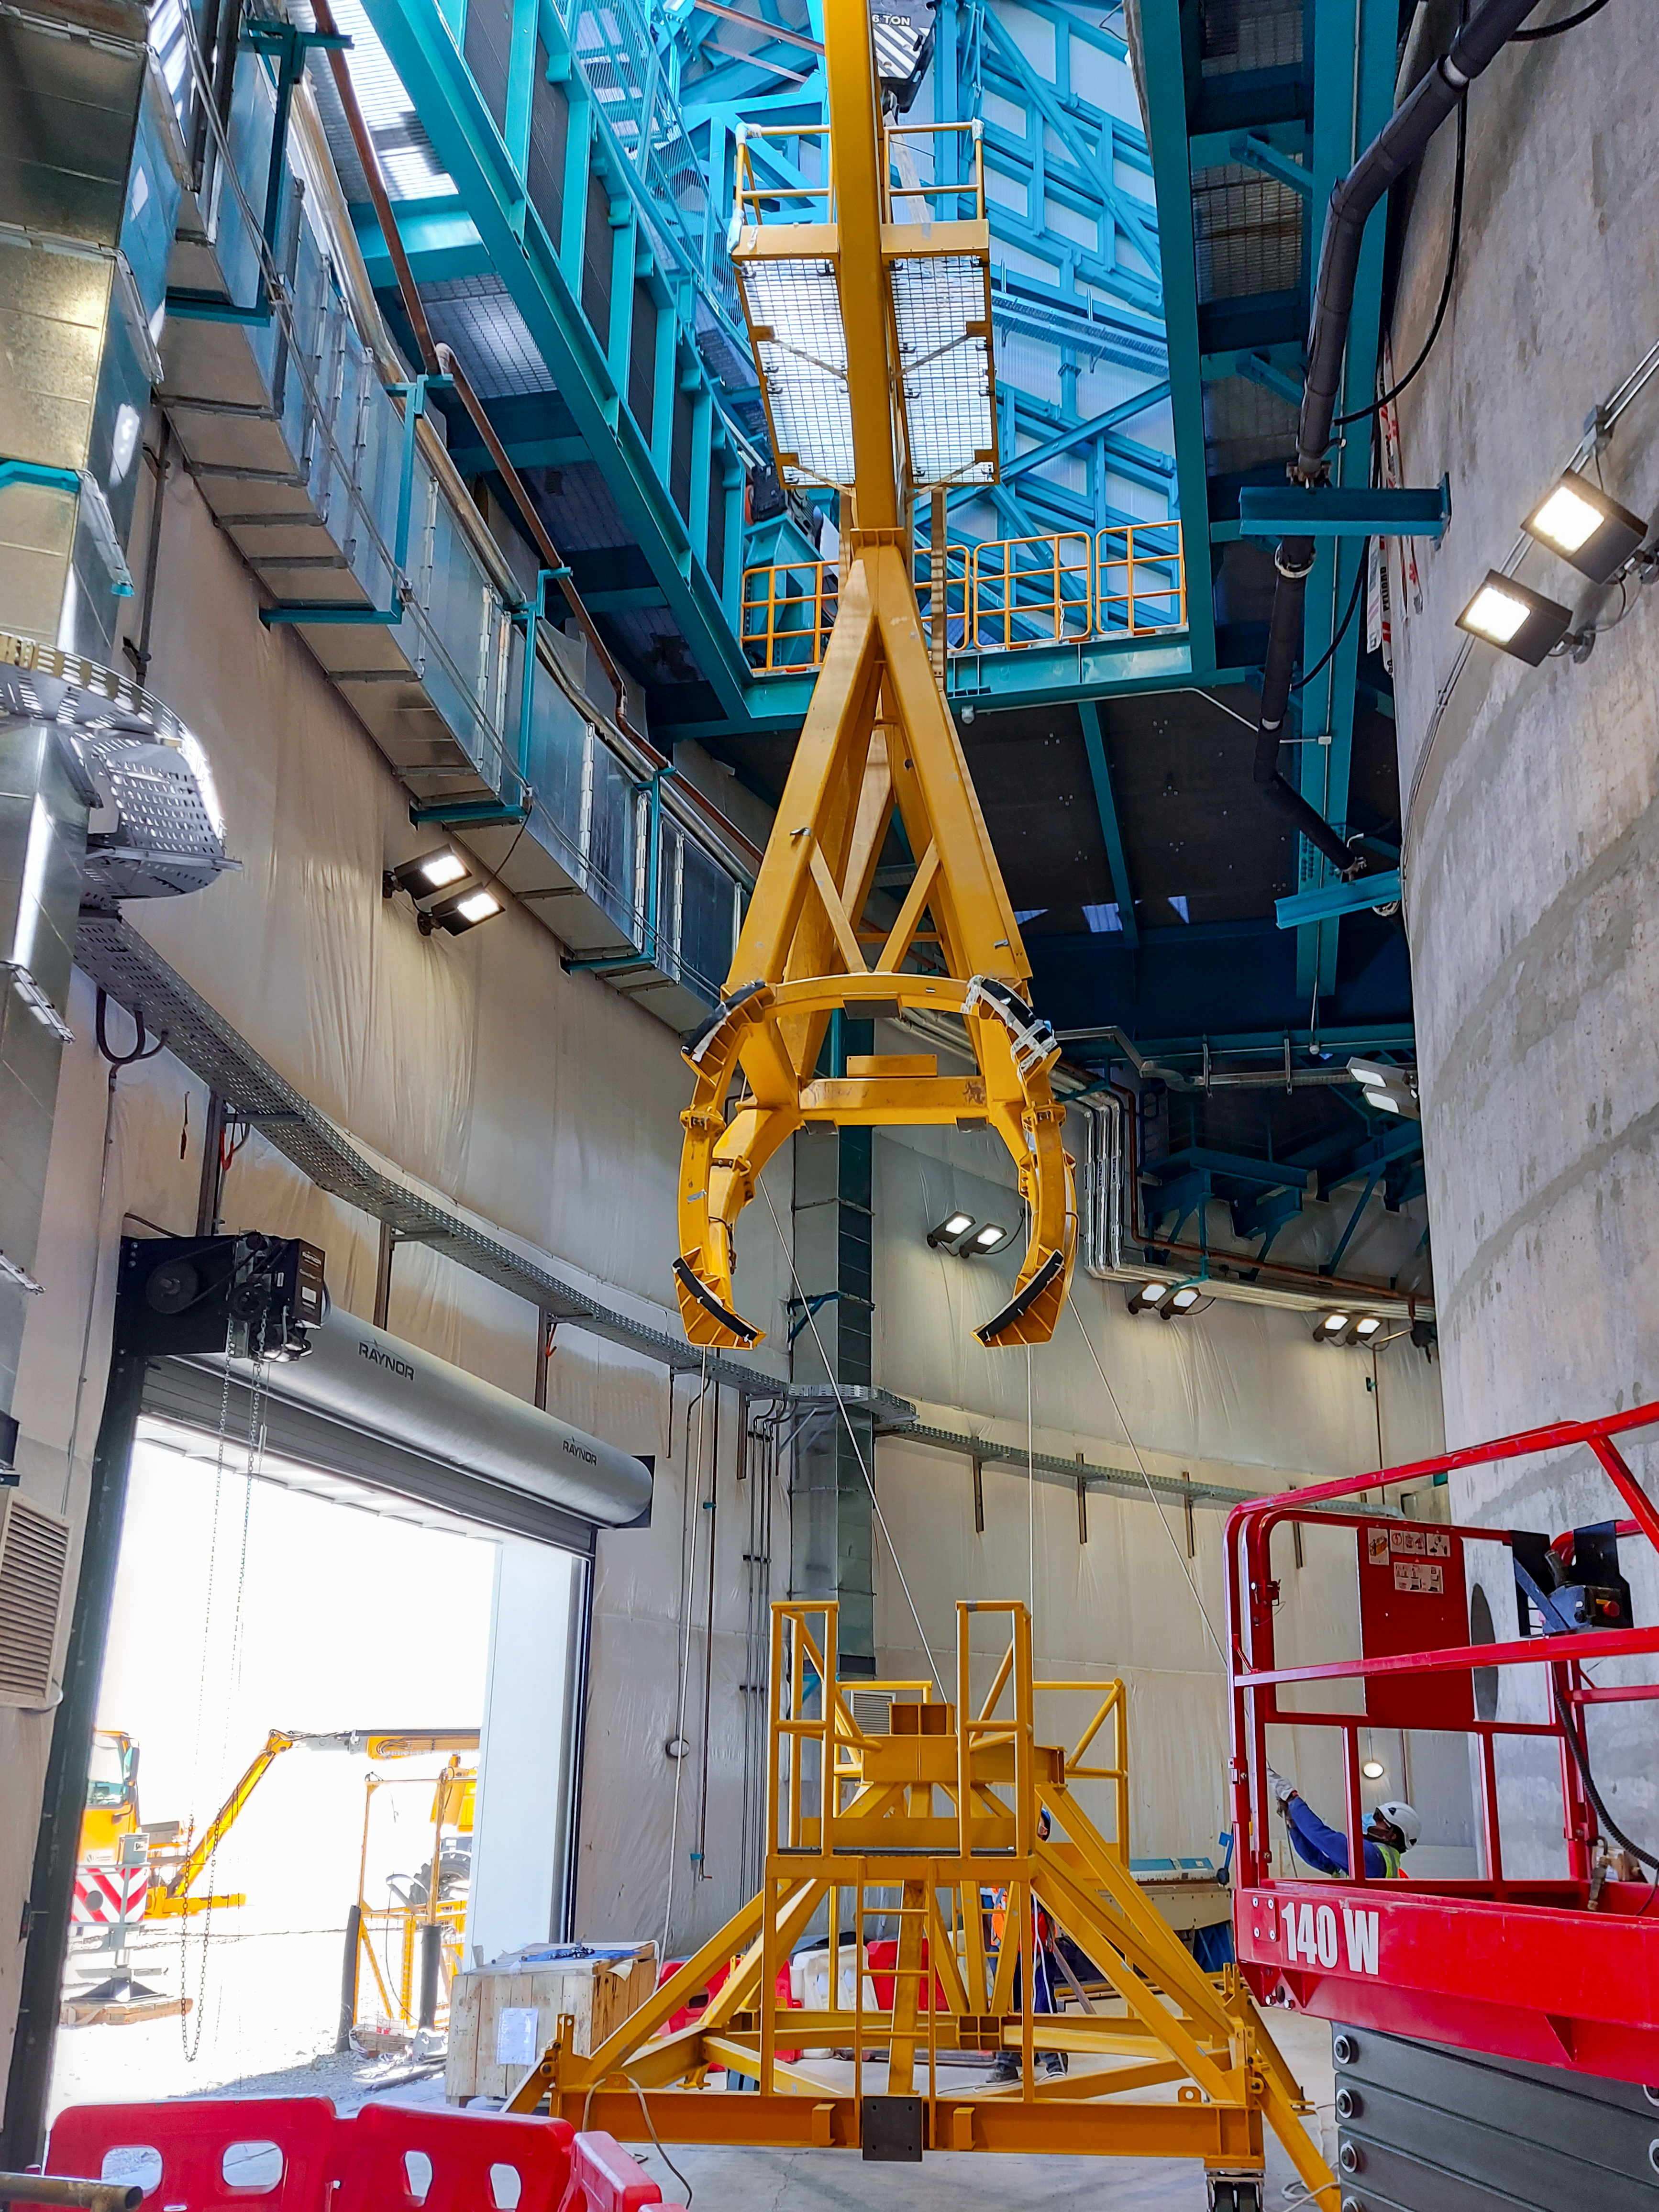

Practicing removing Rubin's camera

On November 23rd, 2021, the team on Cerro Pachón used the dome bridge crane and the camera lifting fixture to remove the camera surrogate mass from the Telescope Mount Assembly (TMA) and place it on the camera cart. The next day, they reversed the operation and inserted the camera surrogate mass back into the TMA. Although this procedure had been performed in the Asturfeito factory in 2018, this was the first time the exercise was done inside the observatory dome.

Credit: Vera C. Rubin Observatory/NOIRLAB/AURA/NSF/O. Nunez